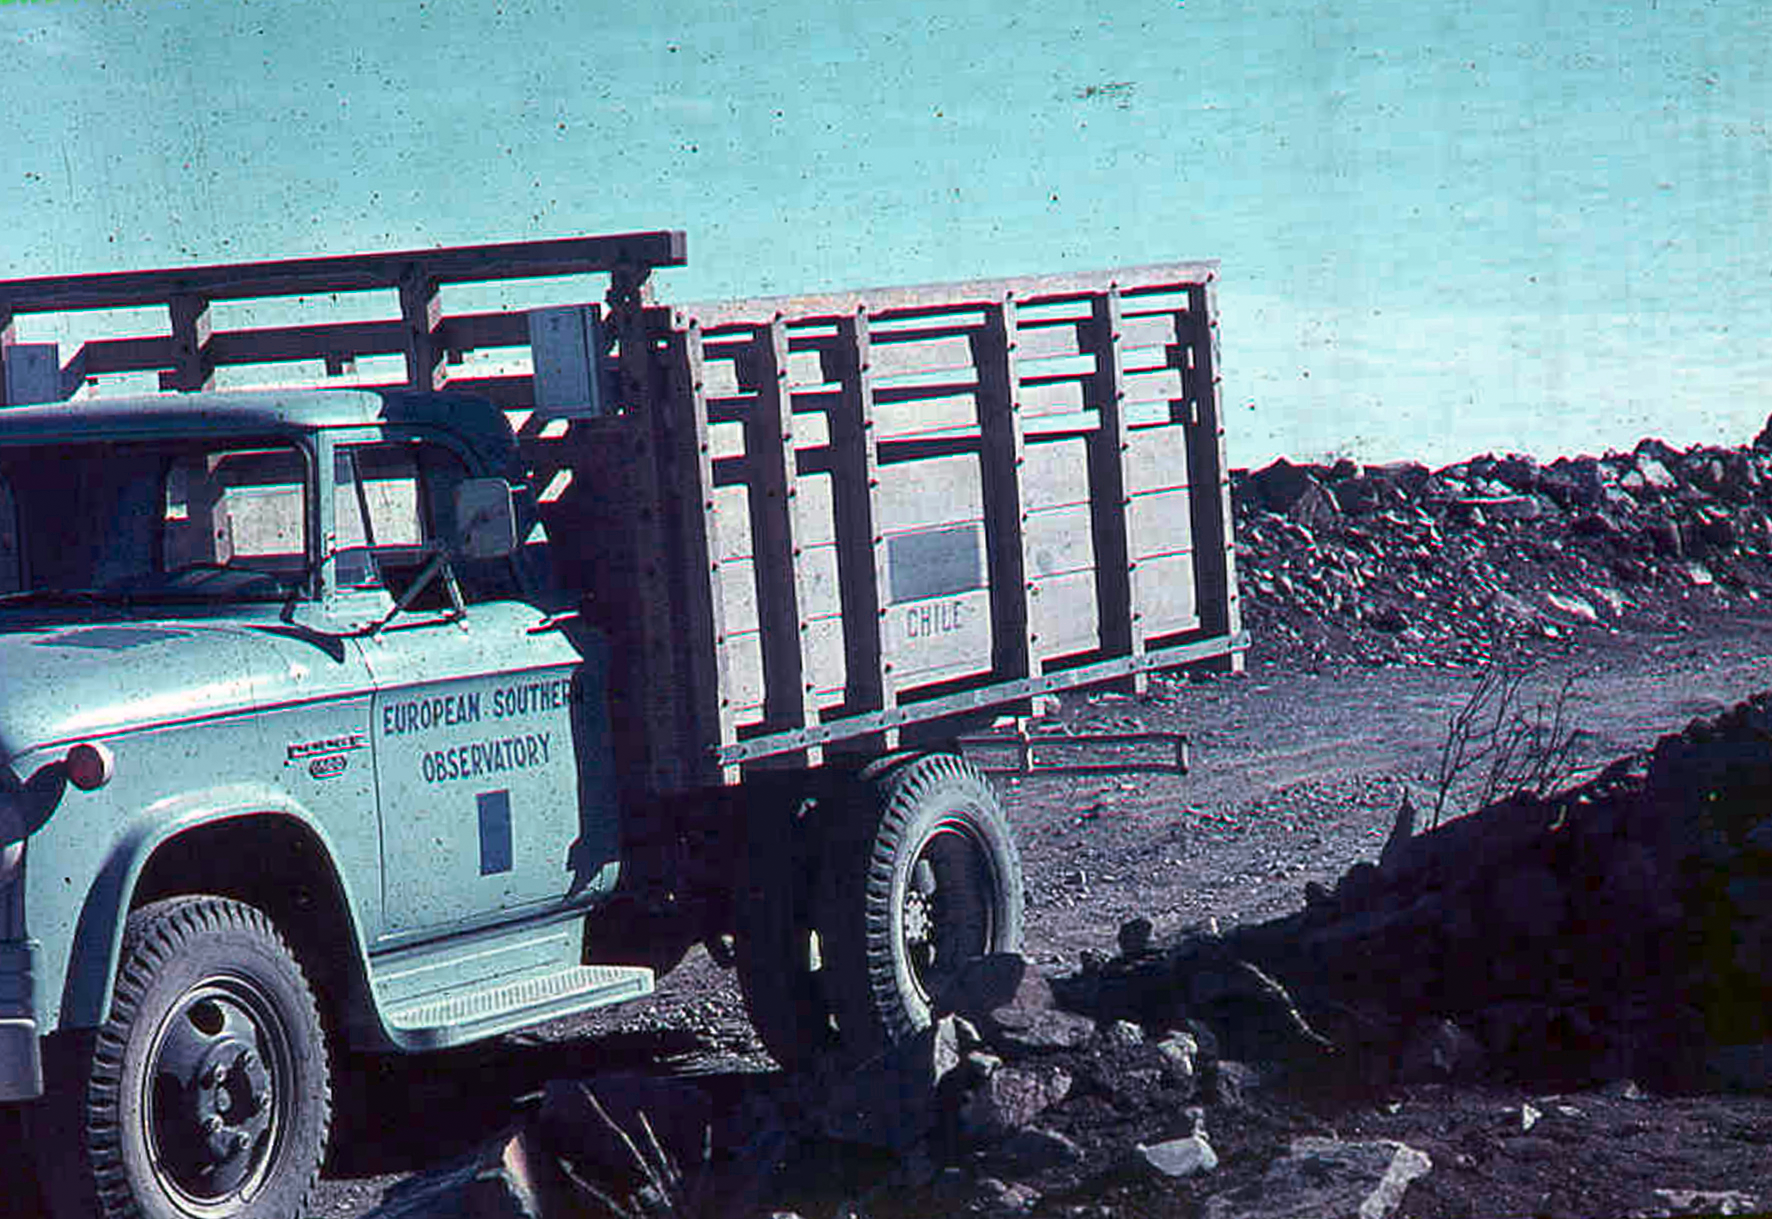

NormalCommWay

La Silla Communications 01- The truck used to communicate between the home base and the future site of the ESO observatory in La Silla, Chile. This picture was taken in the late 1960’s.

Credit: ESO/J.Doornenbal